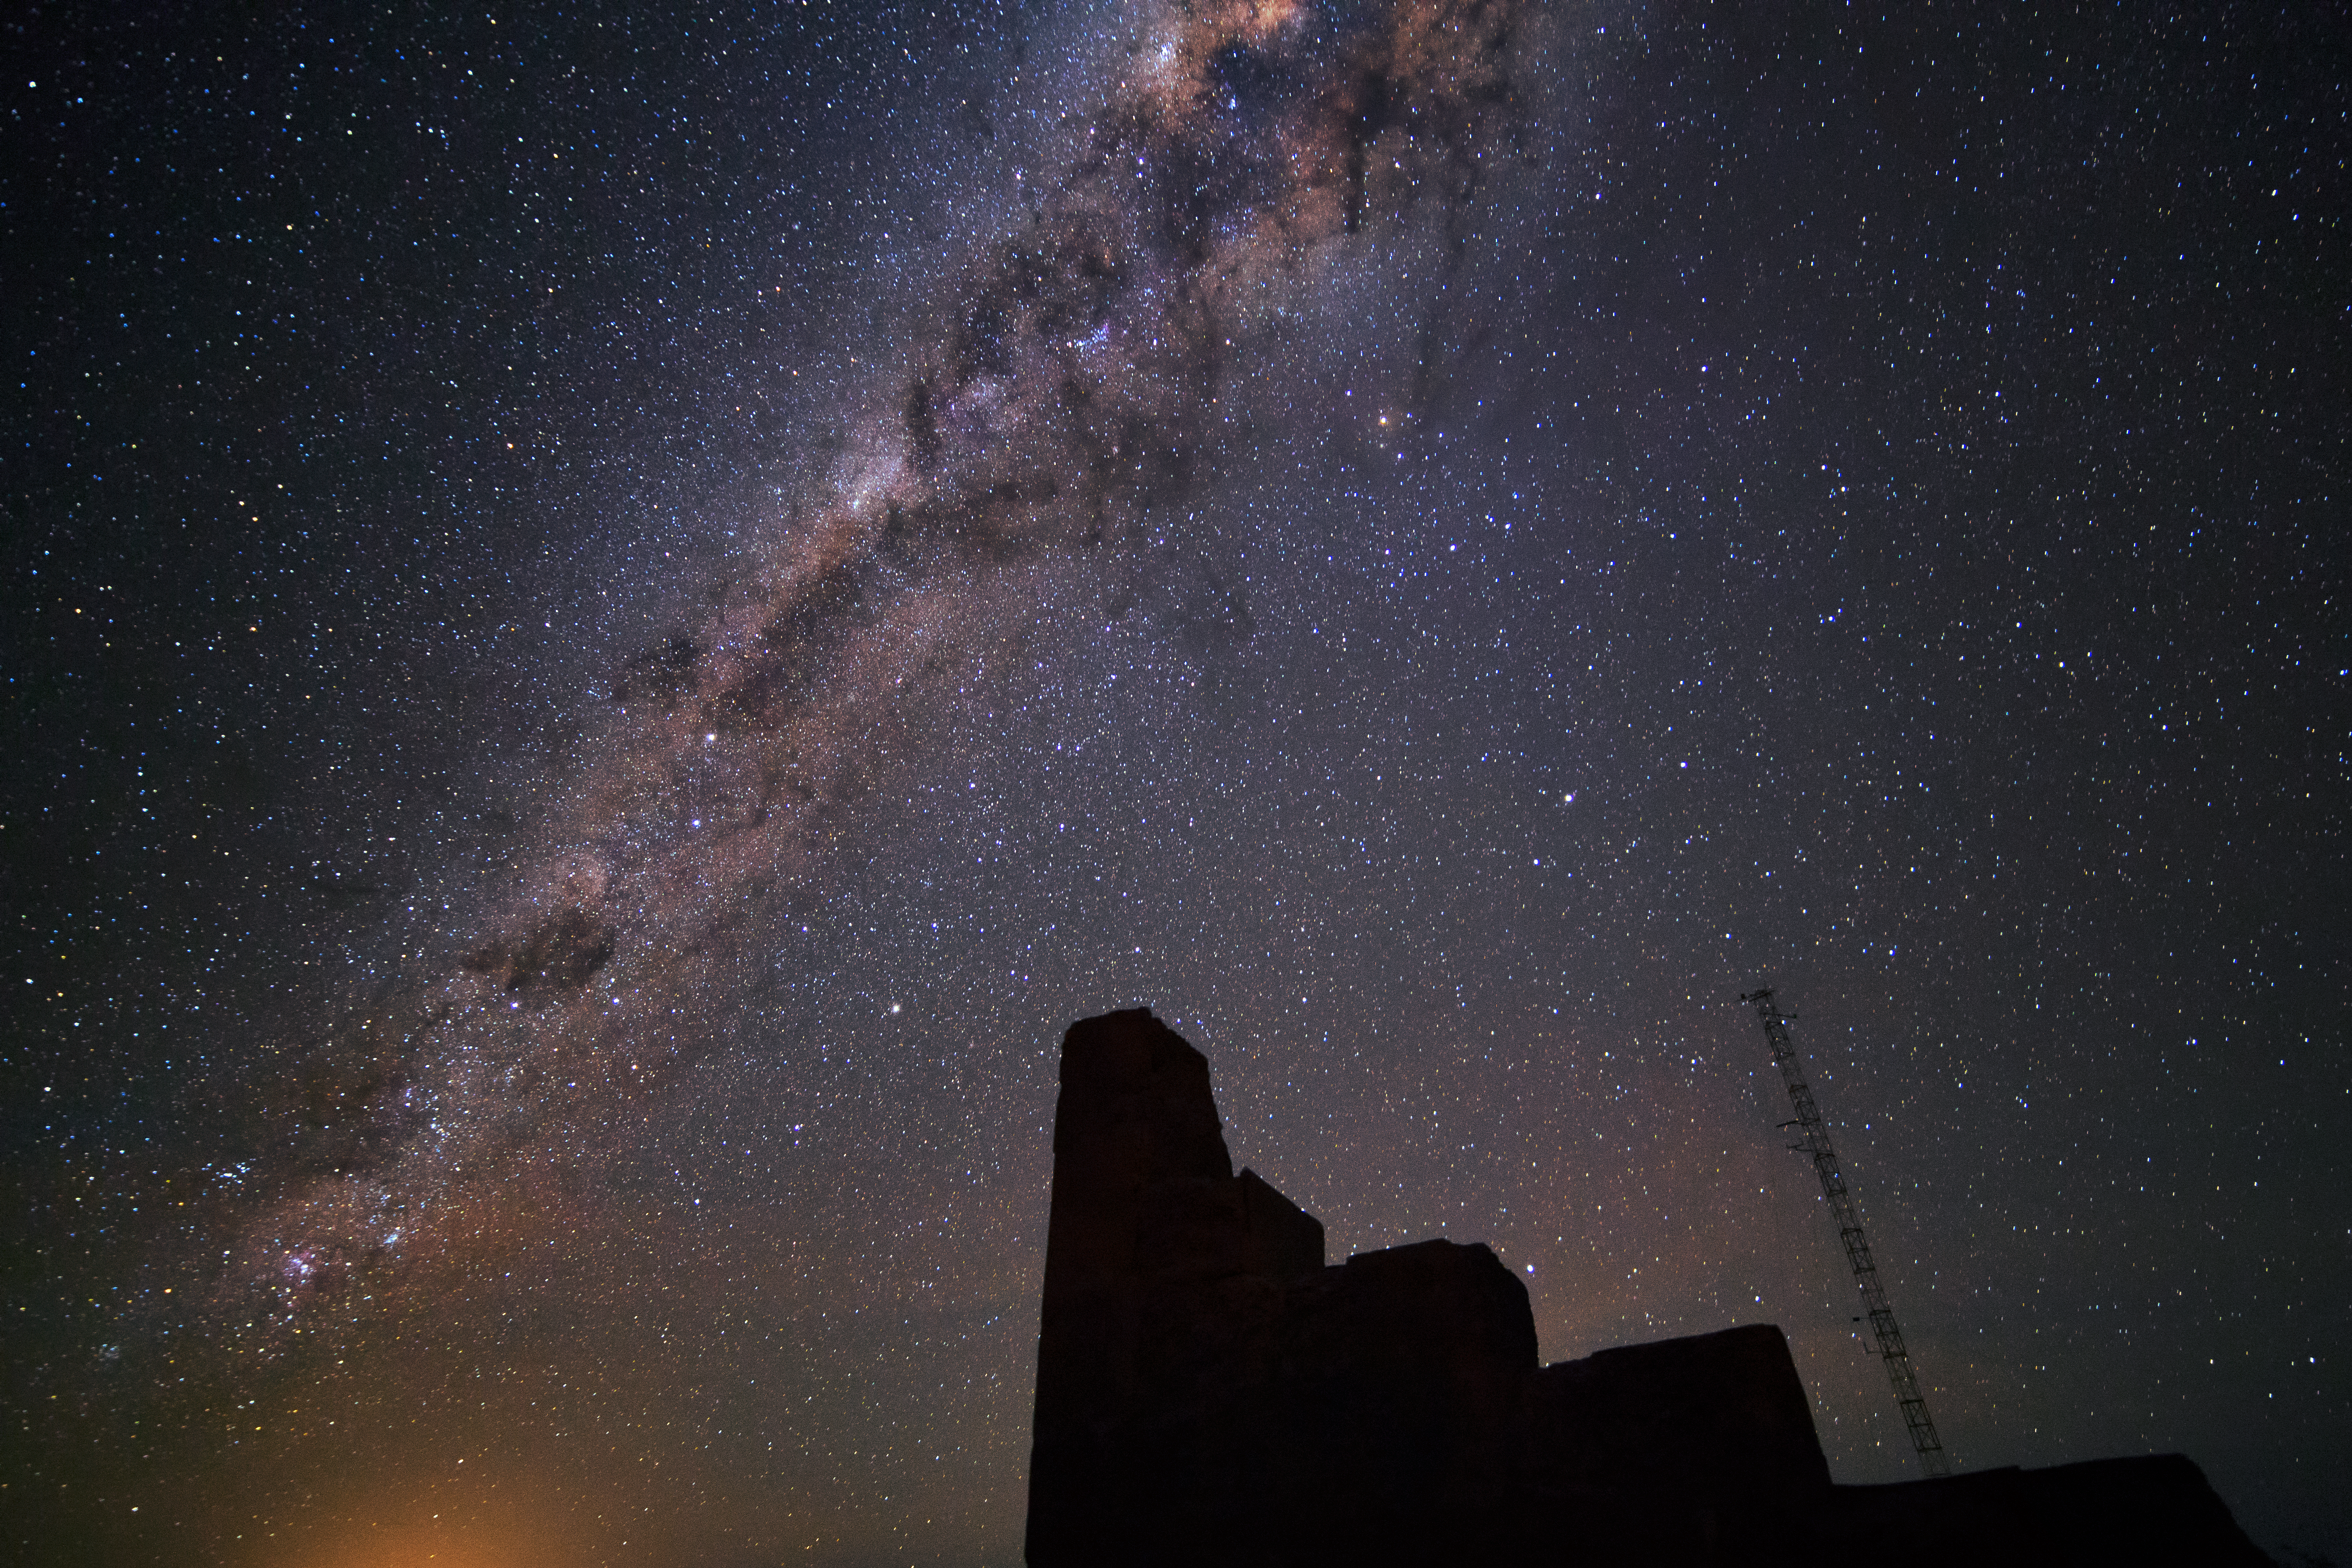

Stairway to the stars

A silhouetted building provides the illusion of a staircase leading to the Milky Way in this forced perspective picture from the Chilean desert.

Credit: D. Juncher/ESO